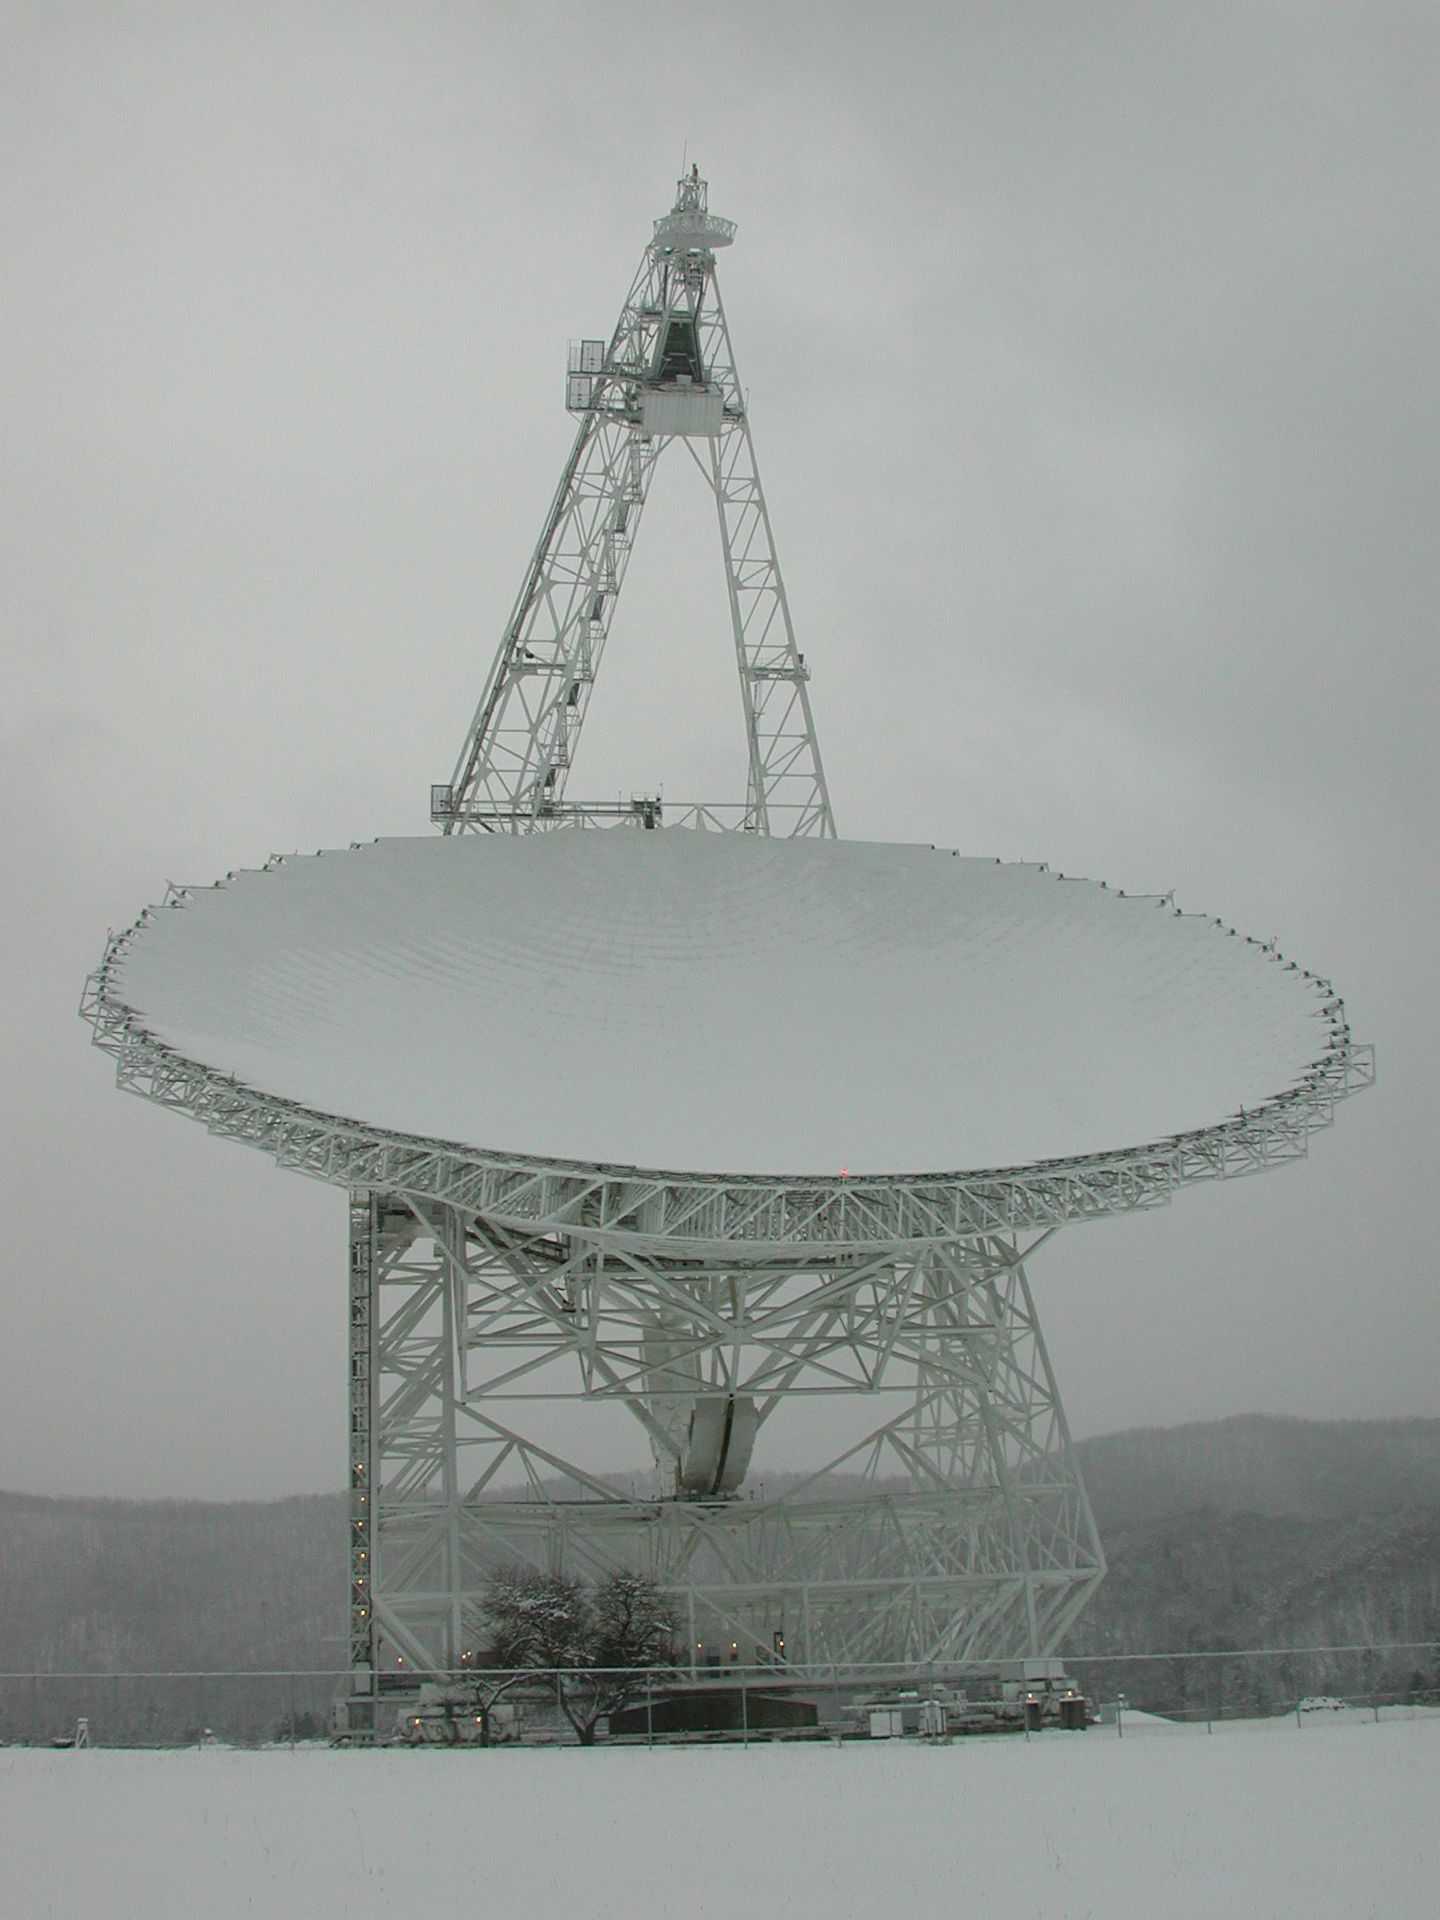

A Dish as White as Snow

The paint on the Green Bank Telescope (GBT) is a special blend that reflects sunlight, gives off heat to keep the dish from warping, and its molecules do not give off radio waves.

Credit: NRAO/AUI/NSF